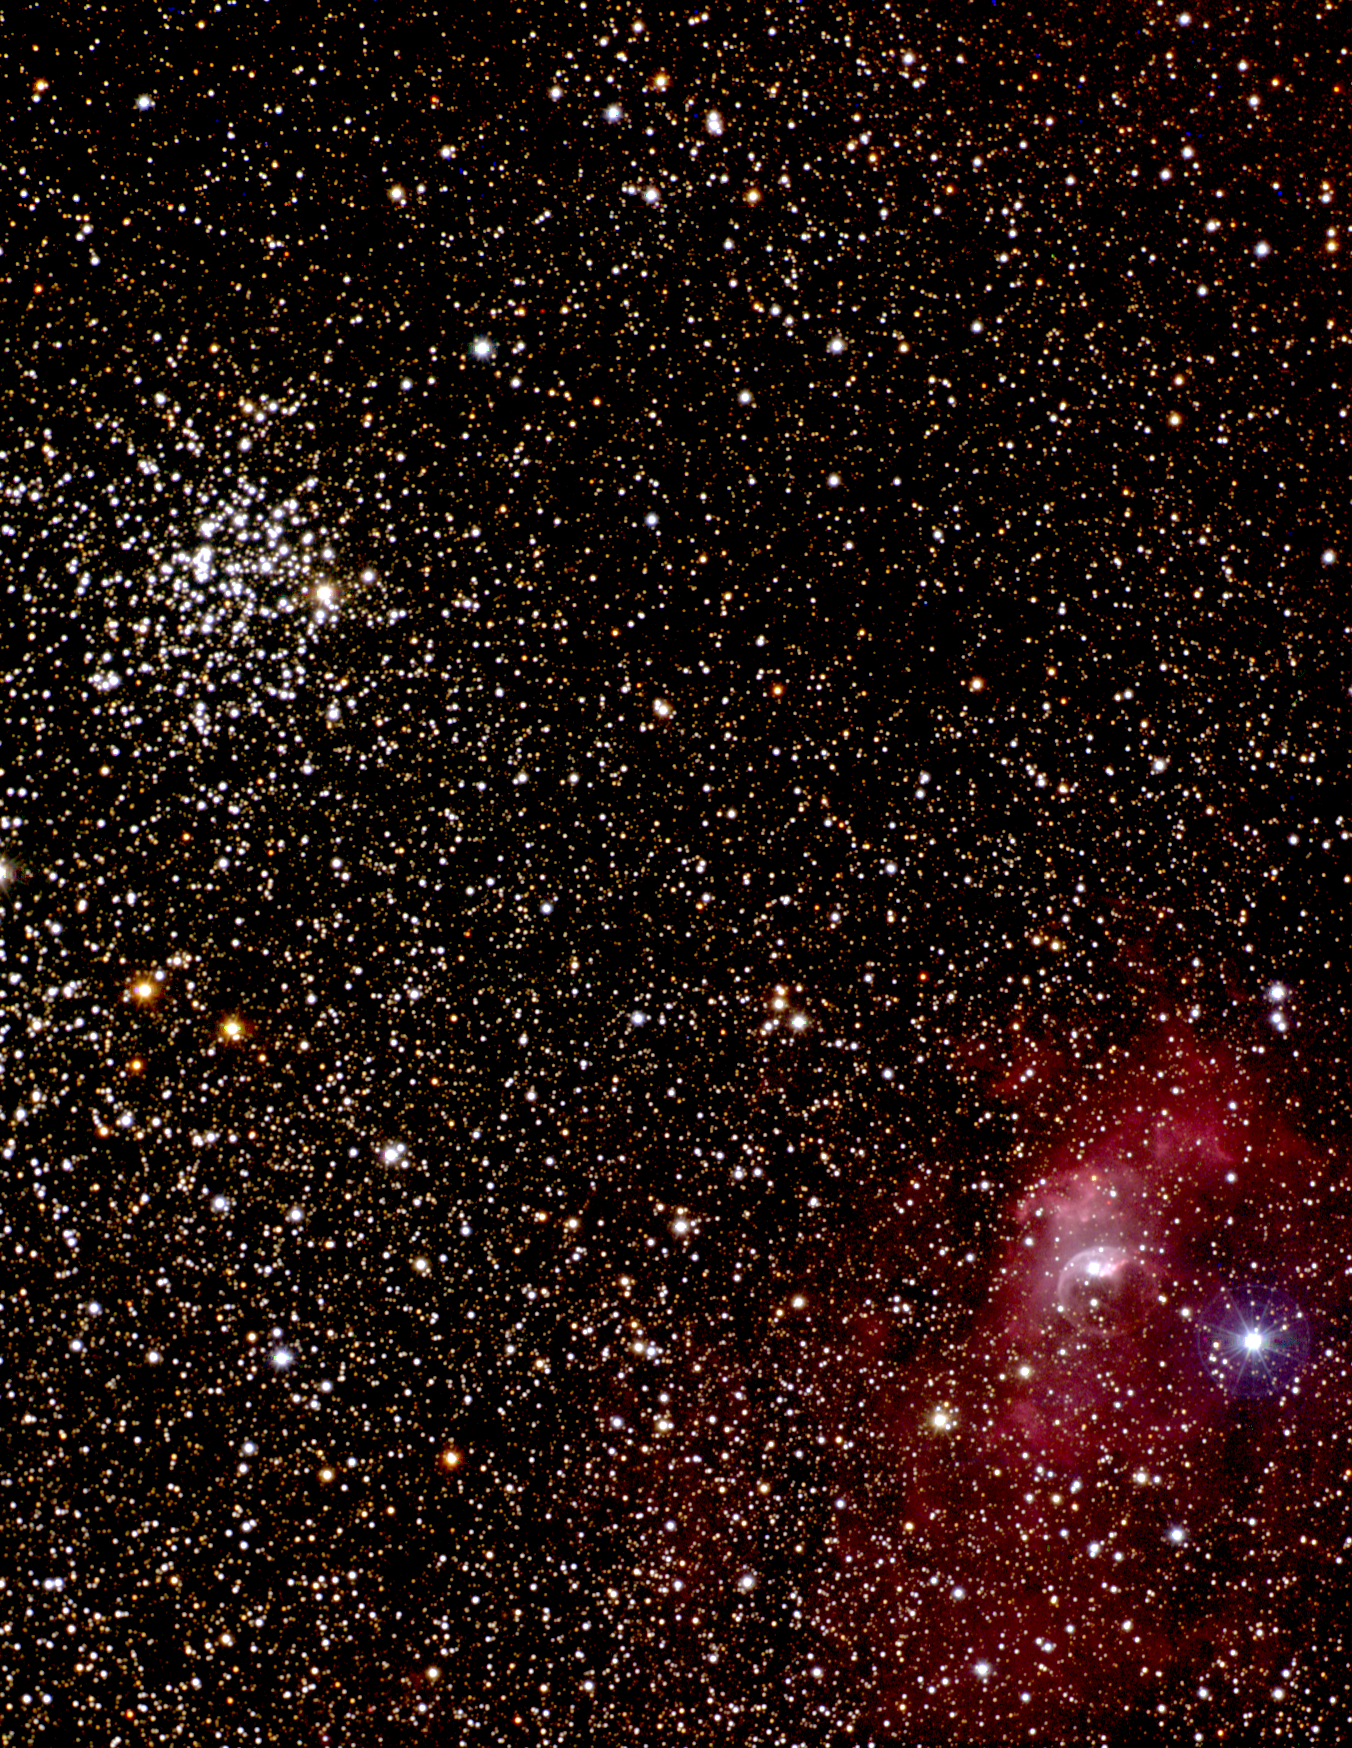

M52 and the Bubble Nebula

Open star cluster M52 (NGC7654) and the Bubble emission nebula (NGC7635). This combination of CCD images from the Kitt Peak Burrell Schmidt telescope extends more than a degree across the sky (twice the diameter of the full moon). A closer view of M52 is also available, as well as an excellently detailed image of the Bubble Nebula from the KPNO 2.1-meter telescope.

Credit: N.A.Sharp, REU program/NOIRLab/NSF/AURA